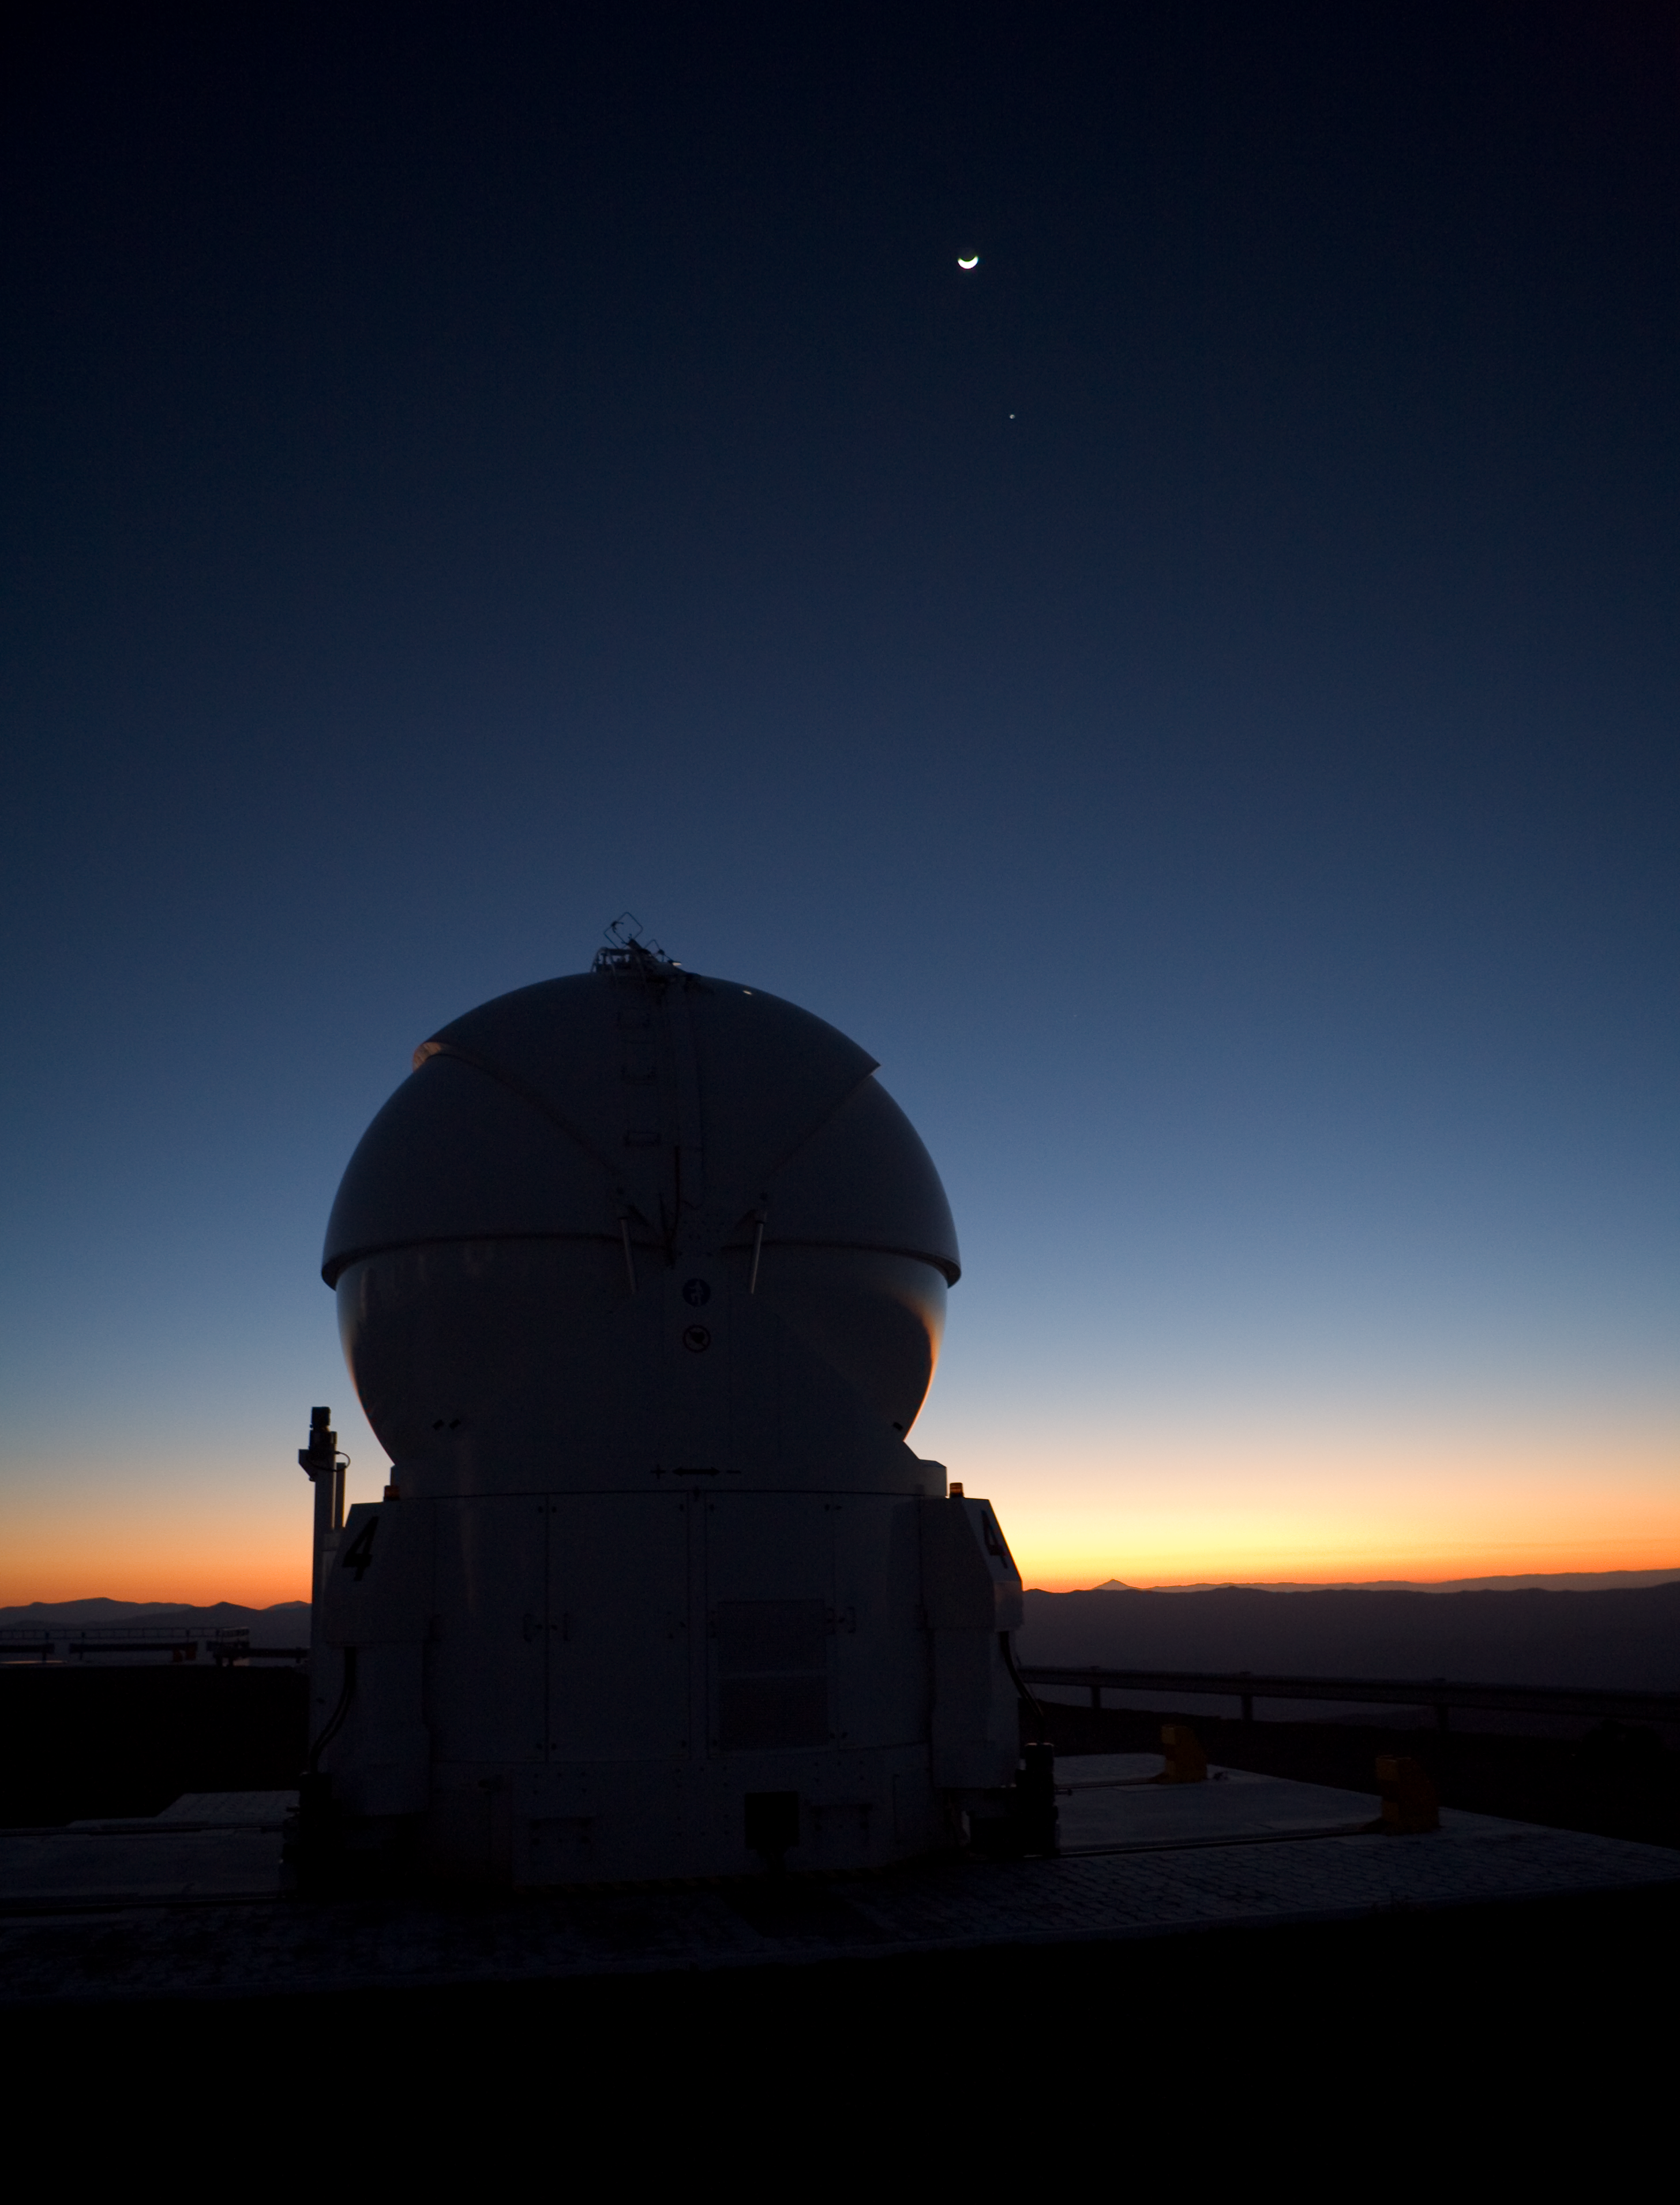

AT4 at dawn on Paranal

Under a crescent moon at dawn, the fourth 1.8-metre Auxiliary Telescope (AT4) of the ESO Very Large Telescope (VLT) is seen in this image taken in March 2009.

Credit: ESO